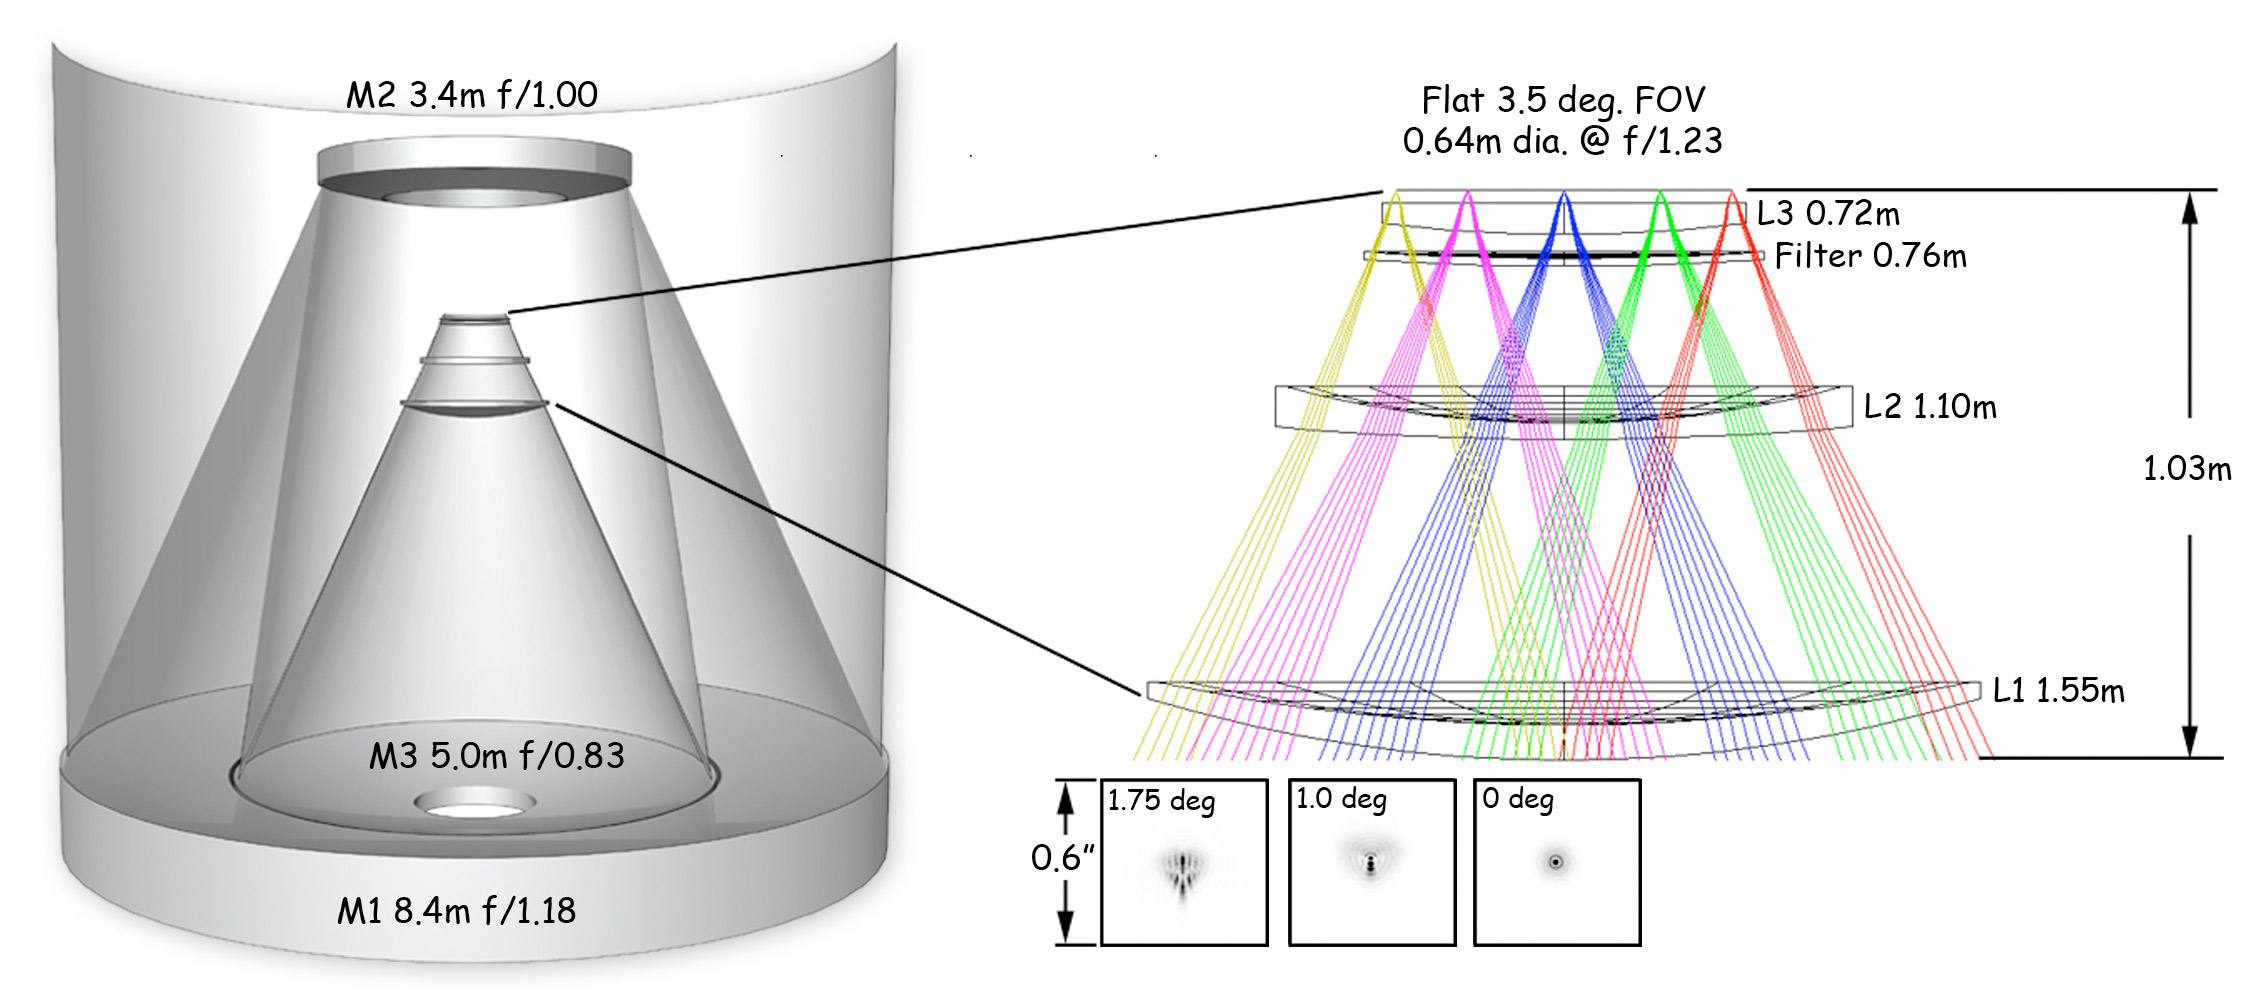

The optical design of the Simonyi Survey Telescope, which features three mirrors.

The optical design of the Simonyi Survey Telescope, which features three mirrors.

Credit: Rubin Observatory/NSF/AURA